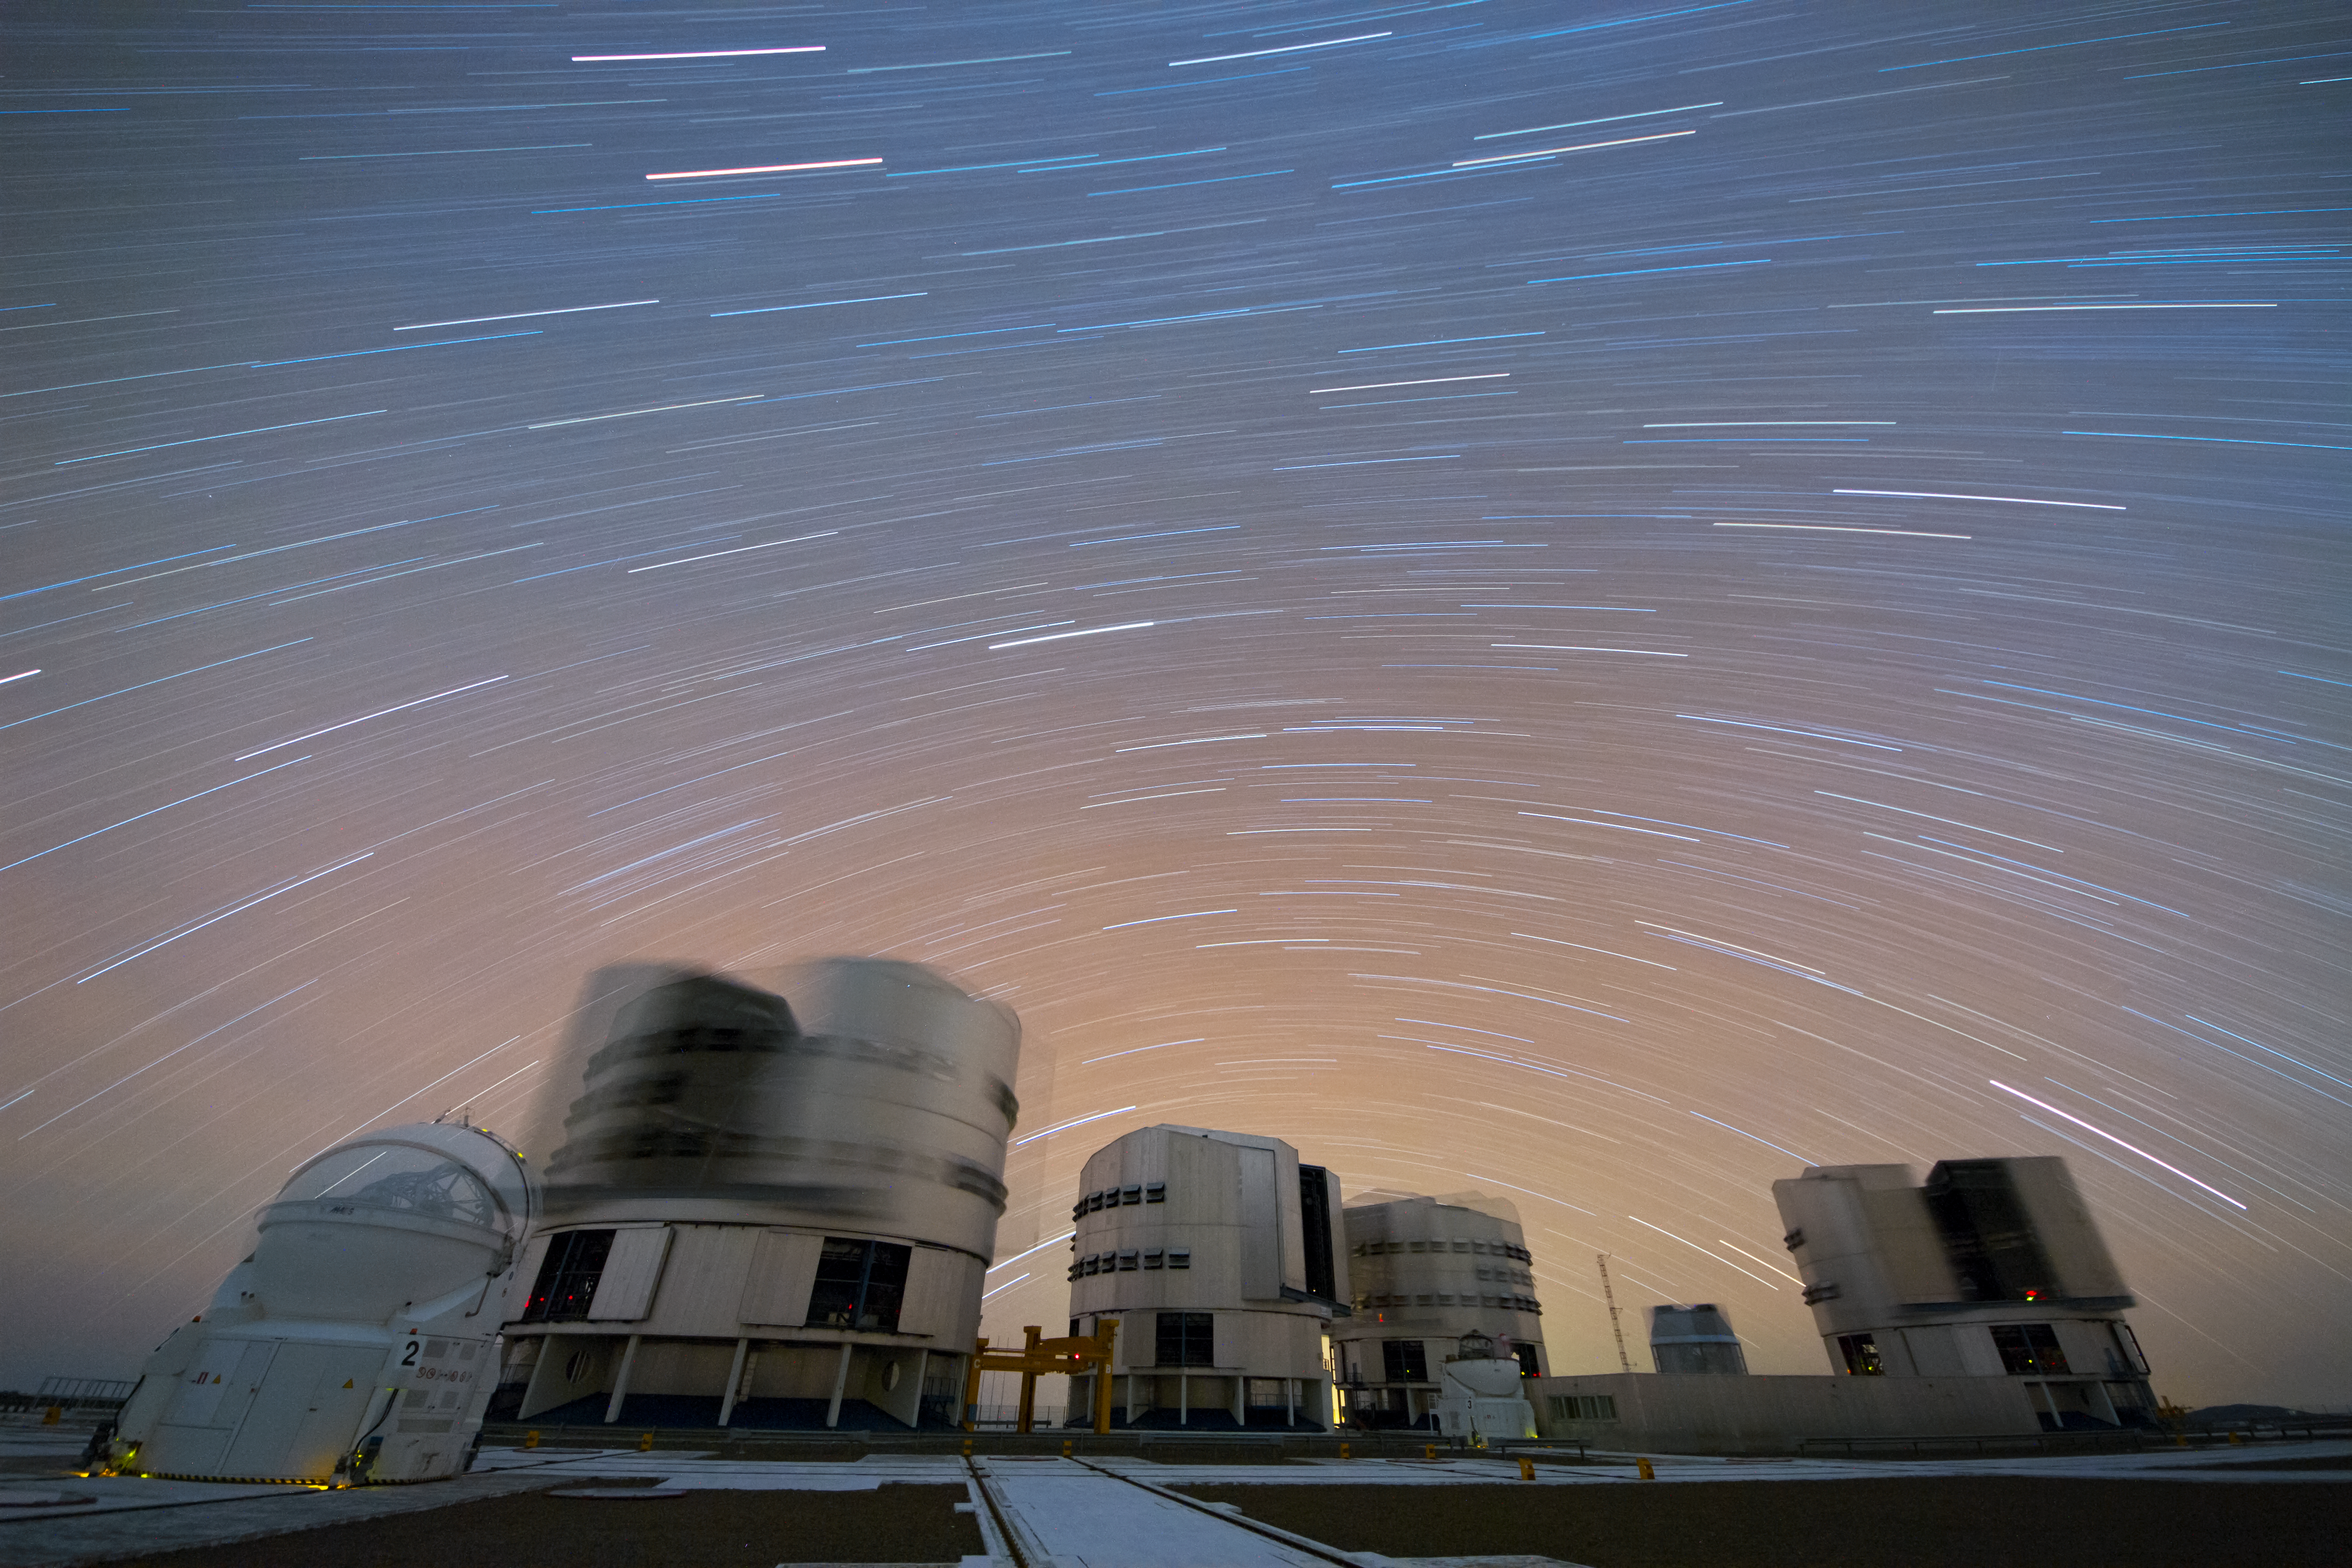

The VLT in motion

At Paranal Observatory, ESO's Very Large Telescope is always looking to the stars.

Credit: ESO/G. Lombardi (glphoto.it)